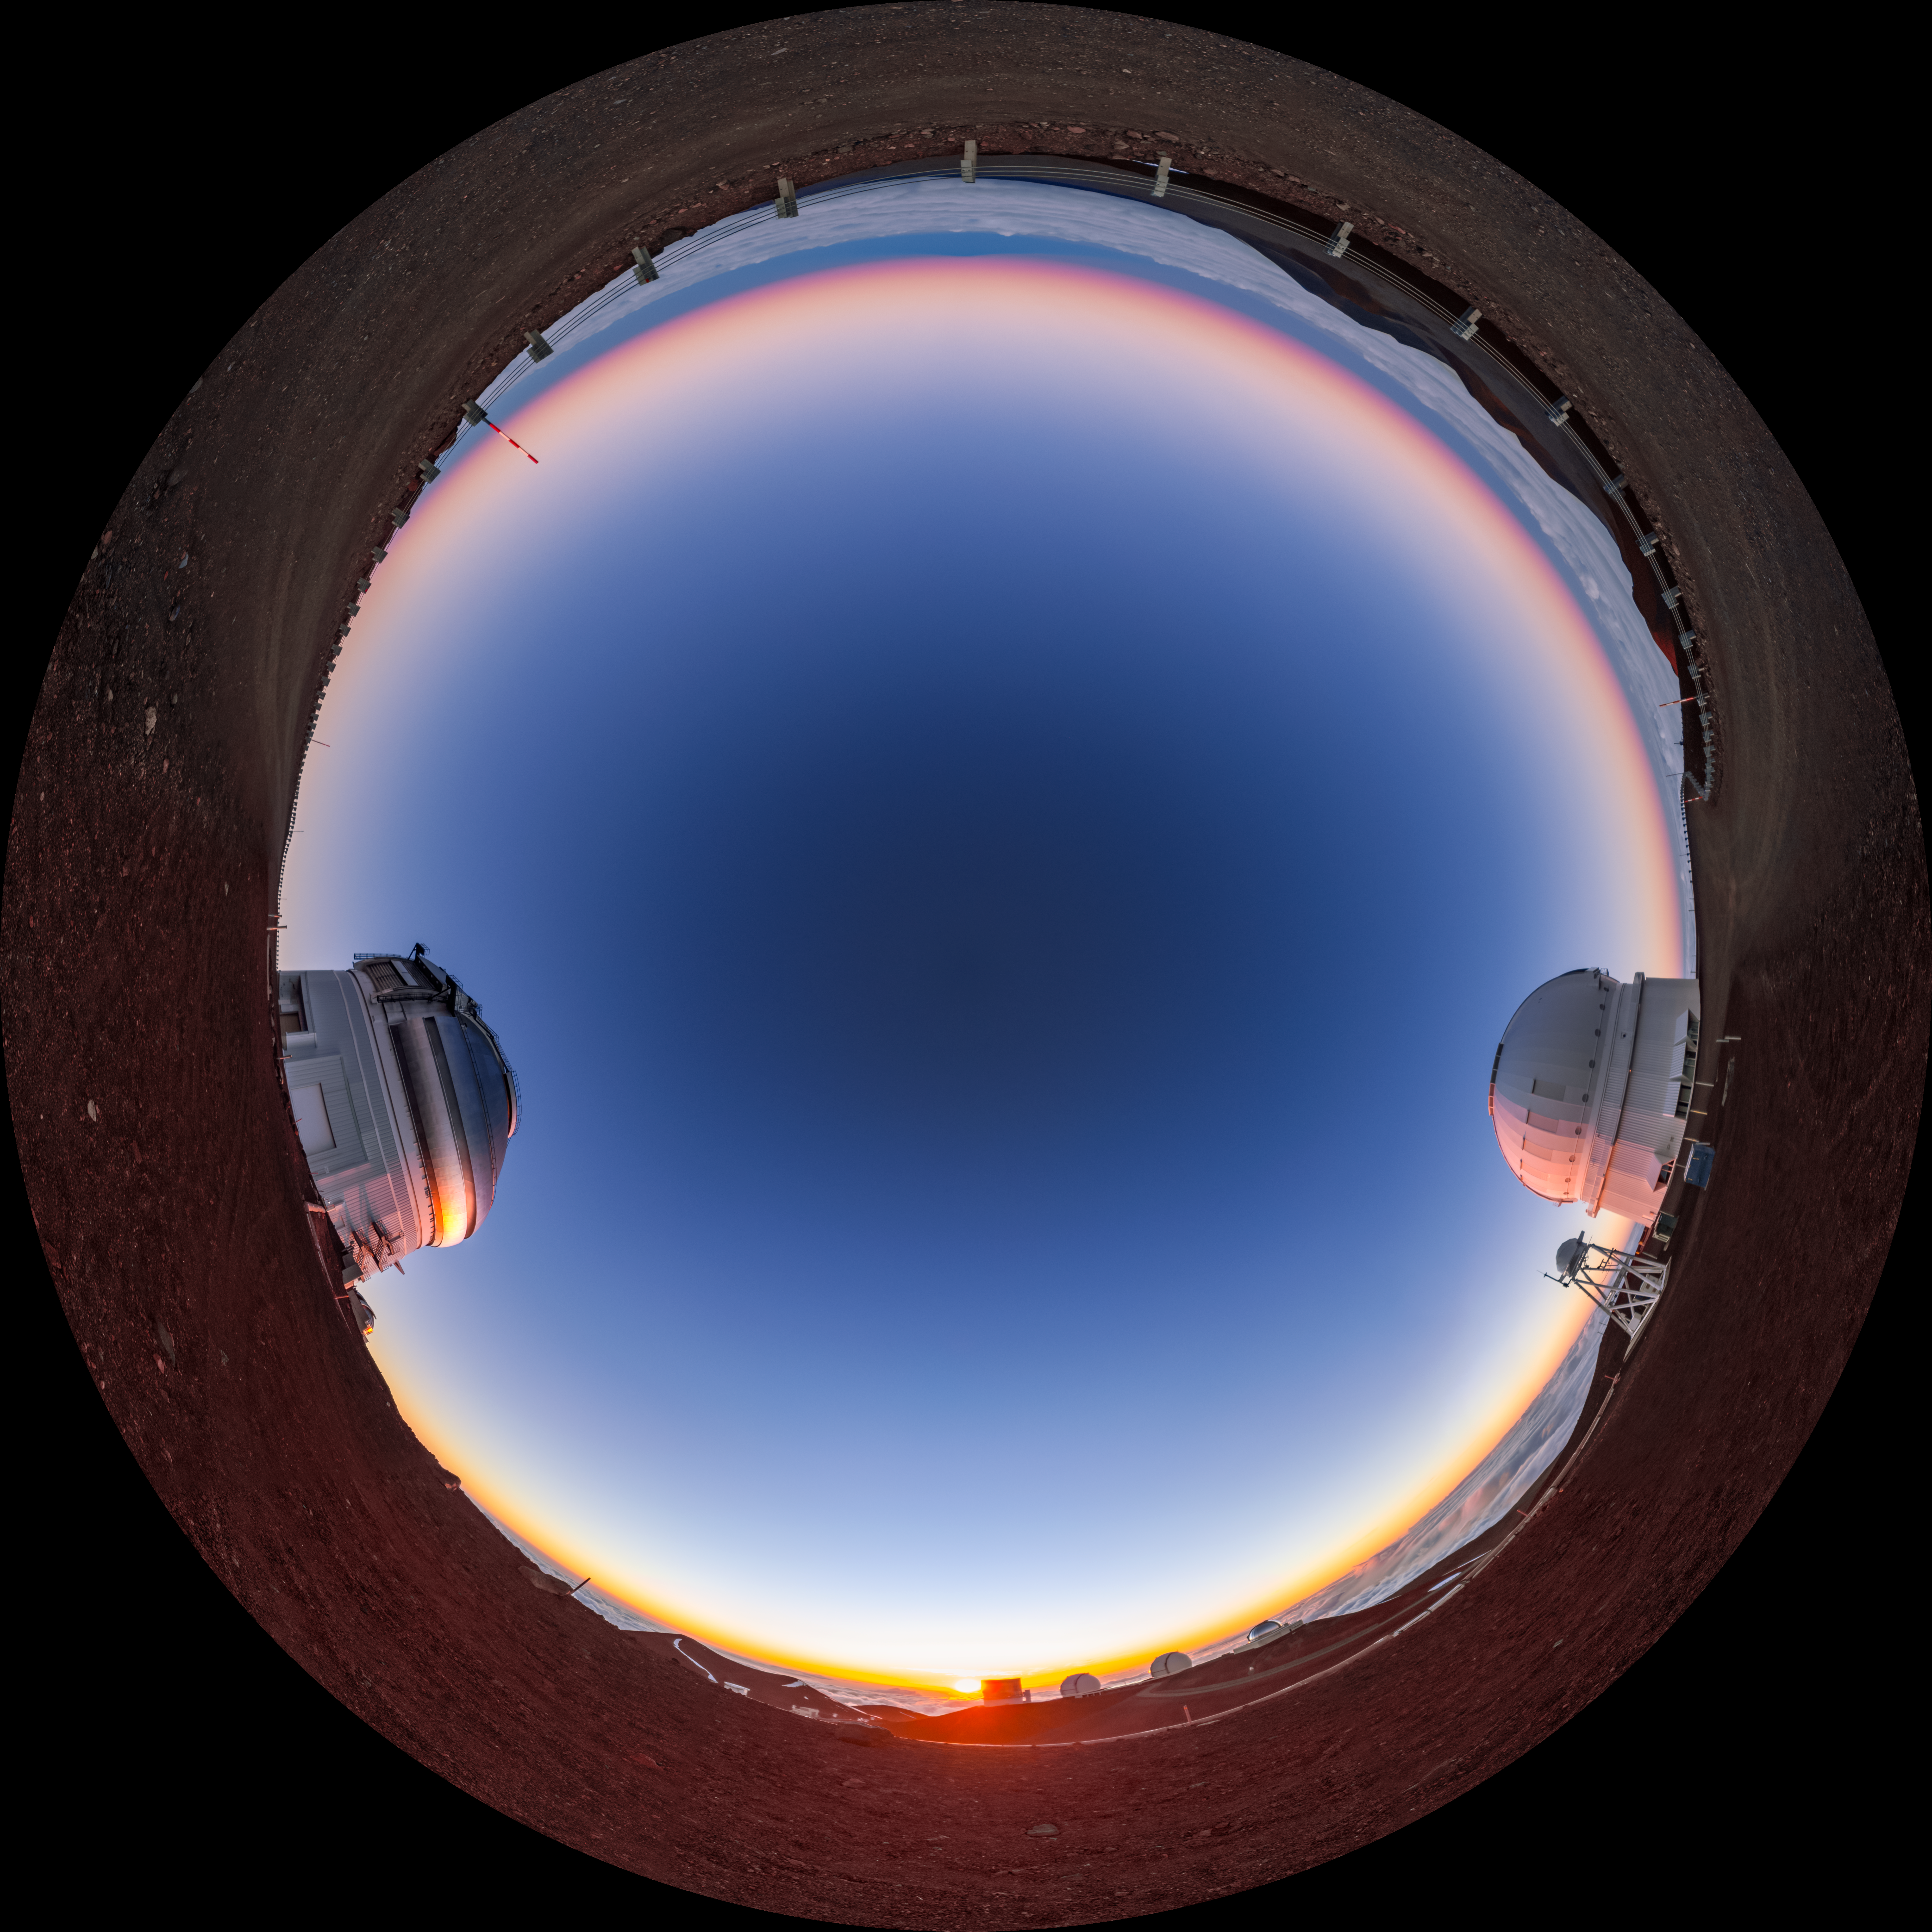

Maunakea Sunset Fulldome

A fulldome view of a sunset at Maunakea in Hawai‘i. Visible are Gemini North on the left, and the Canada-France-Hawai‘i Telescope on the right.

A 360 panorama version of this image can be viewed here.

Credit: International Gemini Observatory/NOIRLab/NSF/AURA/ T. Slovinský